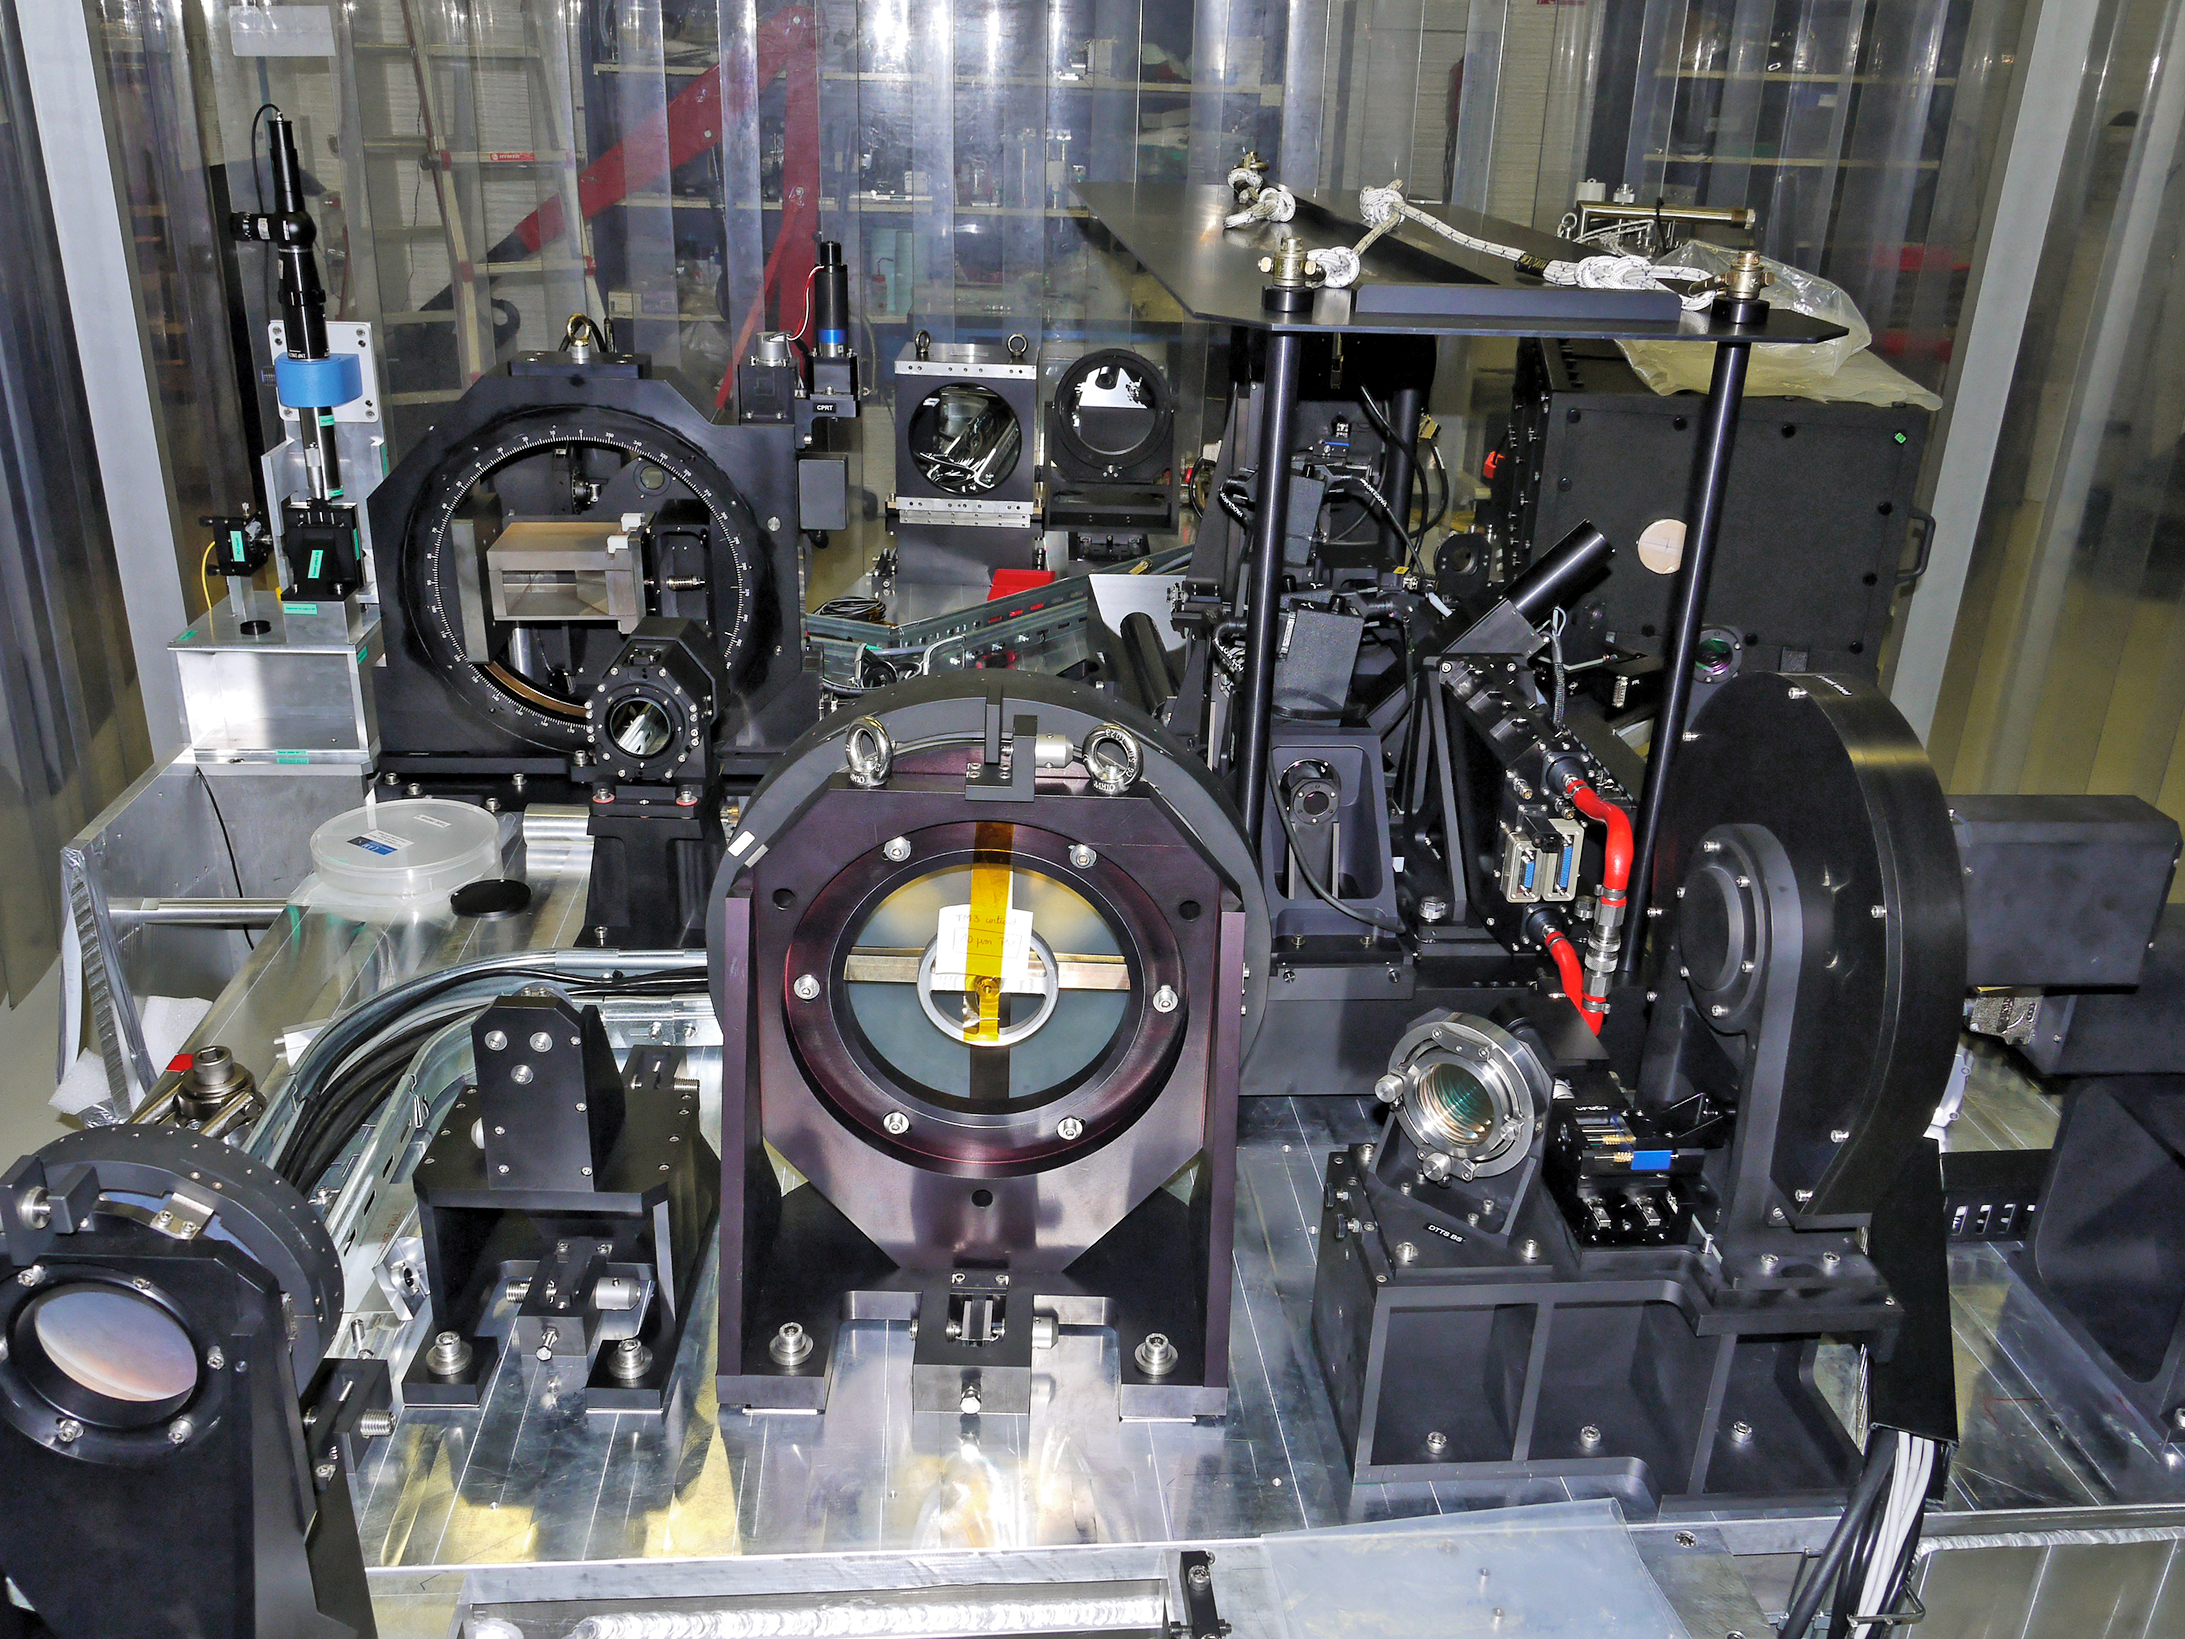

SPHERE optical bench

Detailed view of the SPHERE optical bench is shown with the main subsystems clearly visible.

SPHERE (Spectro-Polarimetric High-contrast Exoplanet REsearch) is installed on the ESO Very Large Telescope, and will assist researchers by directly imaging exoplanets which are larger than Jupiter.

Credit: ESO